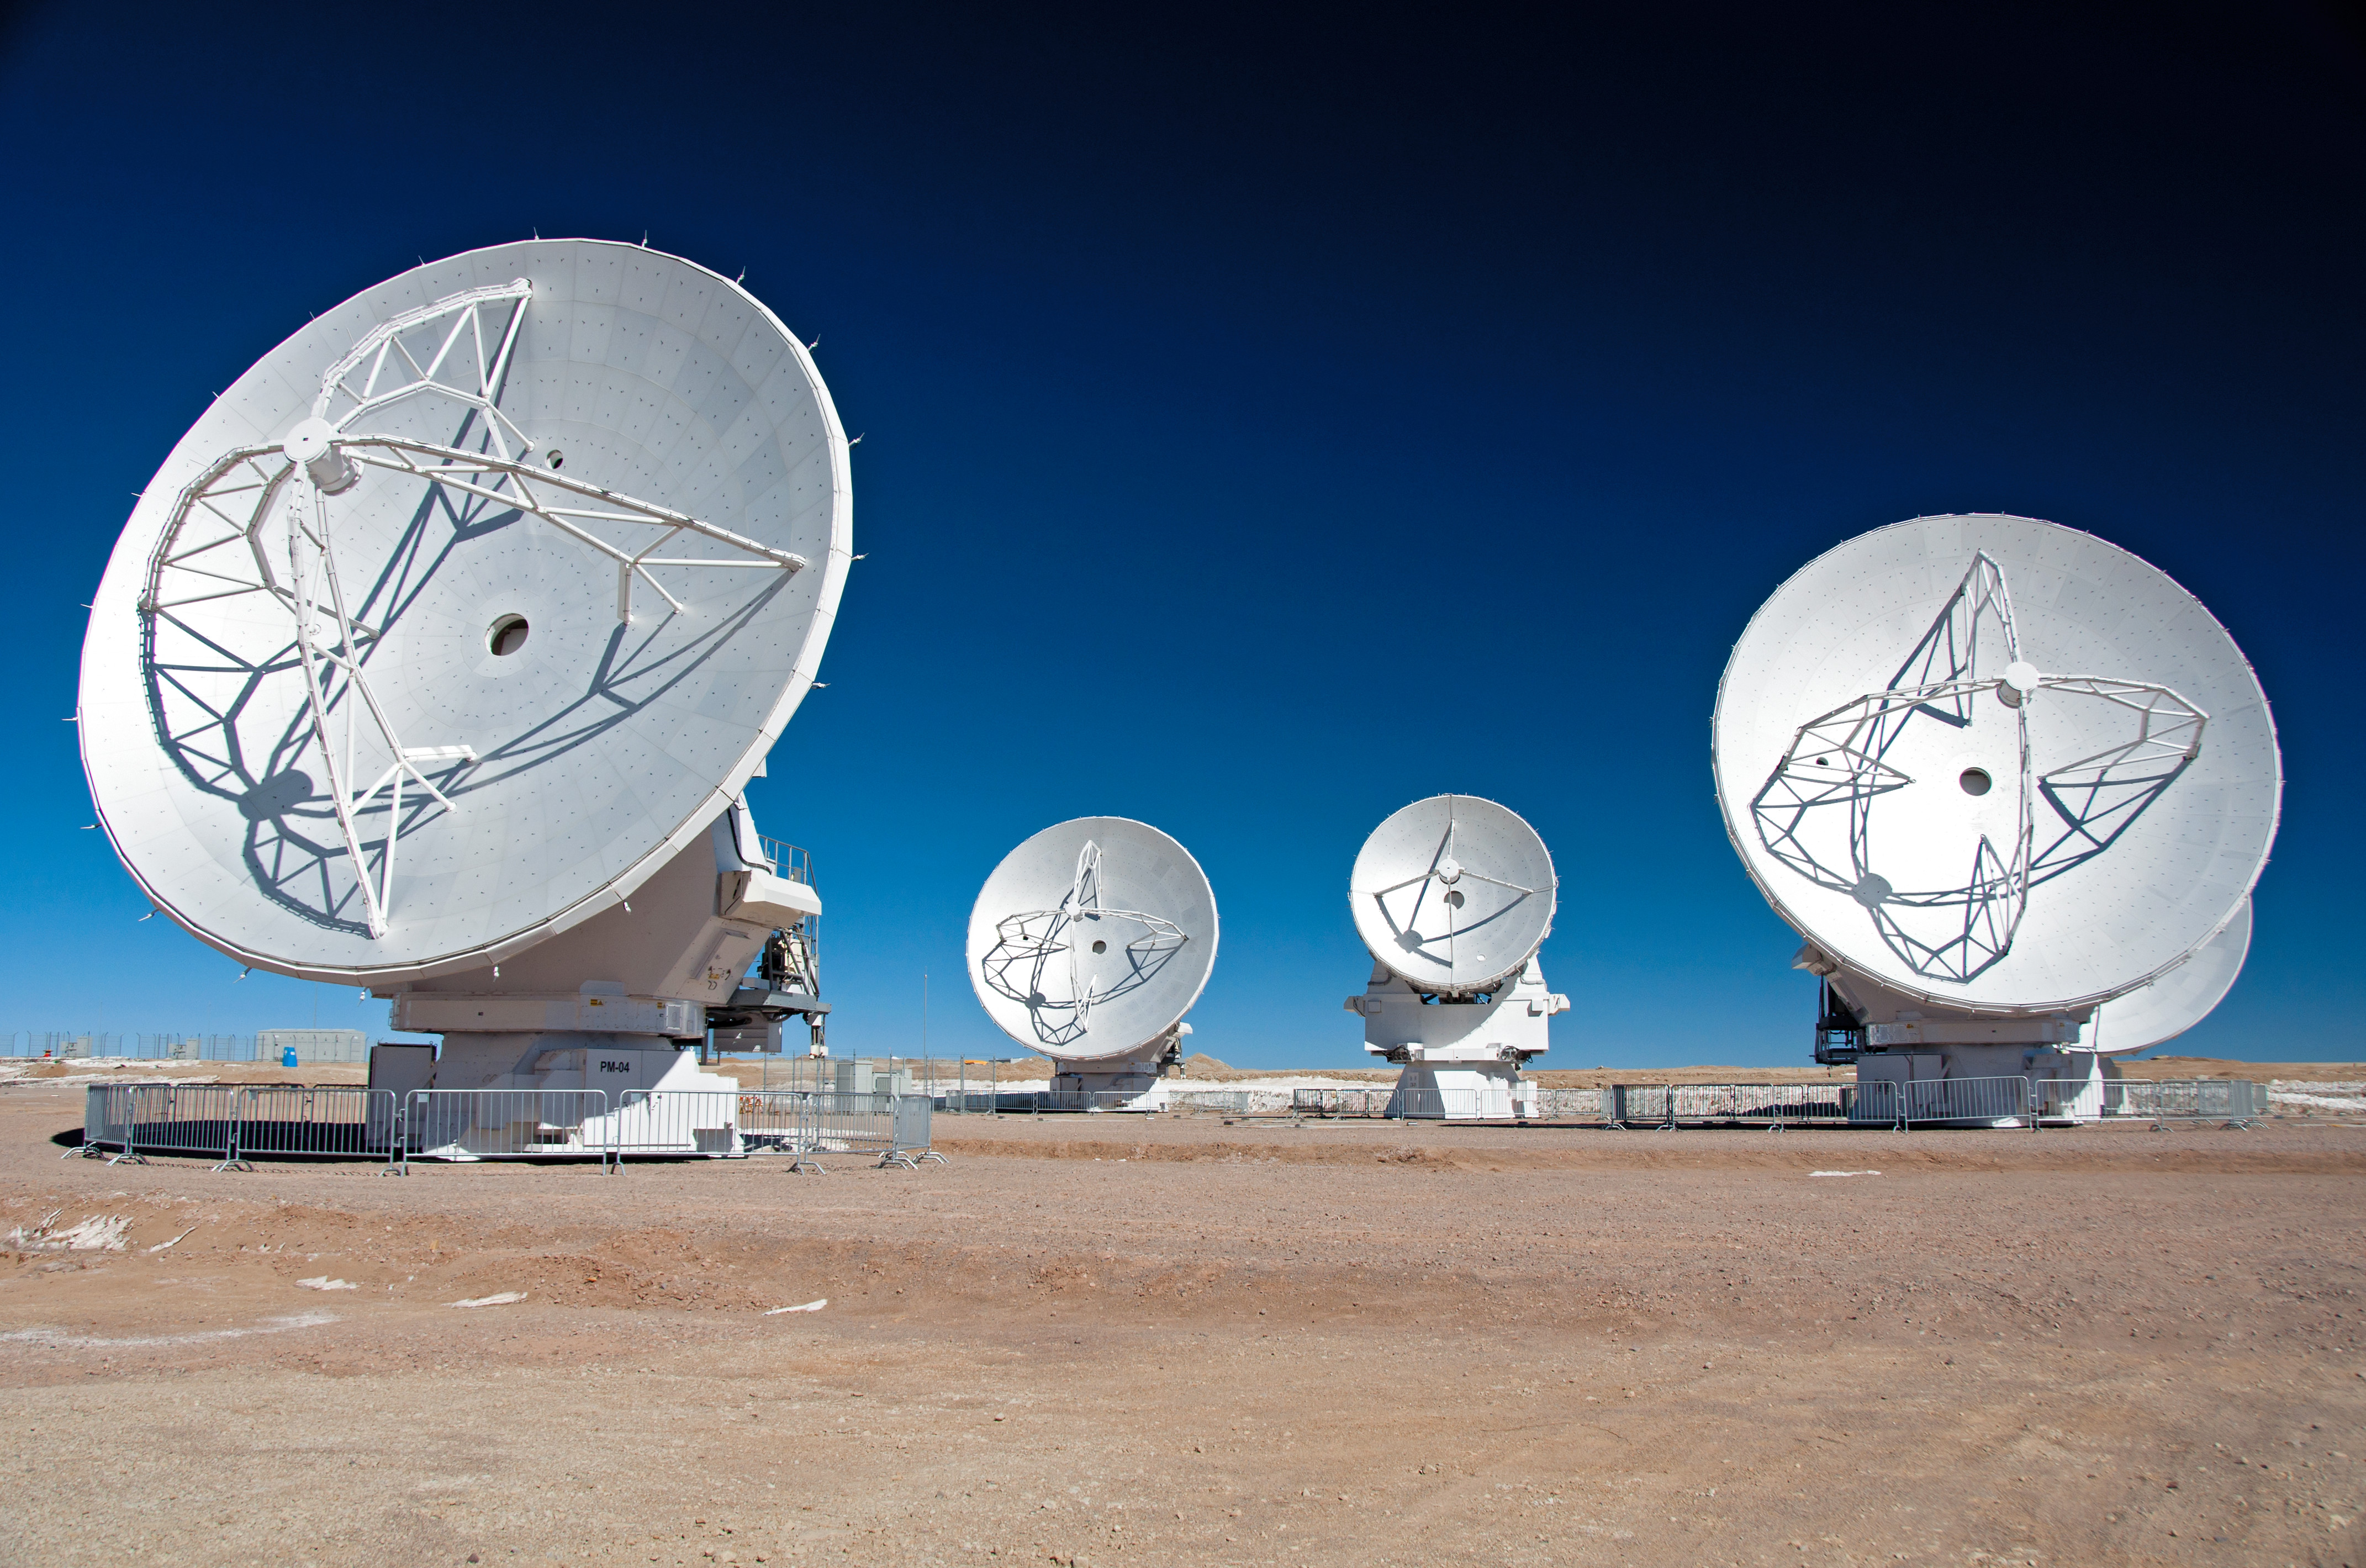

First 7-m antenna to the AOS

This image was taken on 28 August 2011. It shows the first 7-m antenna to the AOS (which arrived on 24 August 2011).

Credit: WIlliam Garnier - 20110916 (ESO/NAOJ/NRAO)